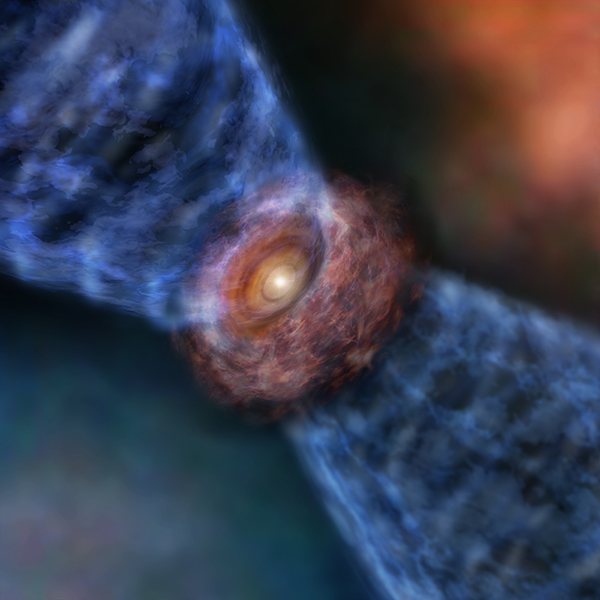

Artist’s impression of Orion KL Source I

Artist’s impression of Orion KL Source I. The massive protostar is surrounded by a disk of gas and dust. The outflow is launched from the surface of the outer disk.

Credit: ALMA (ESO/NAOJ/NRAO)